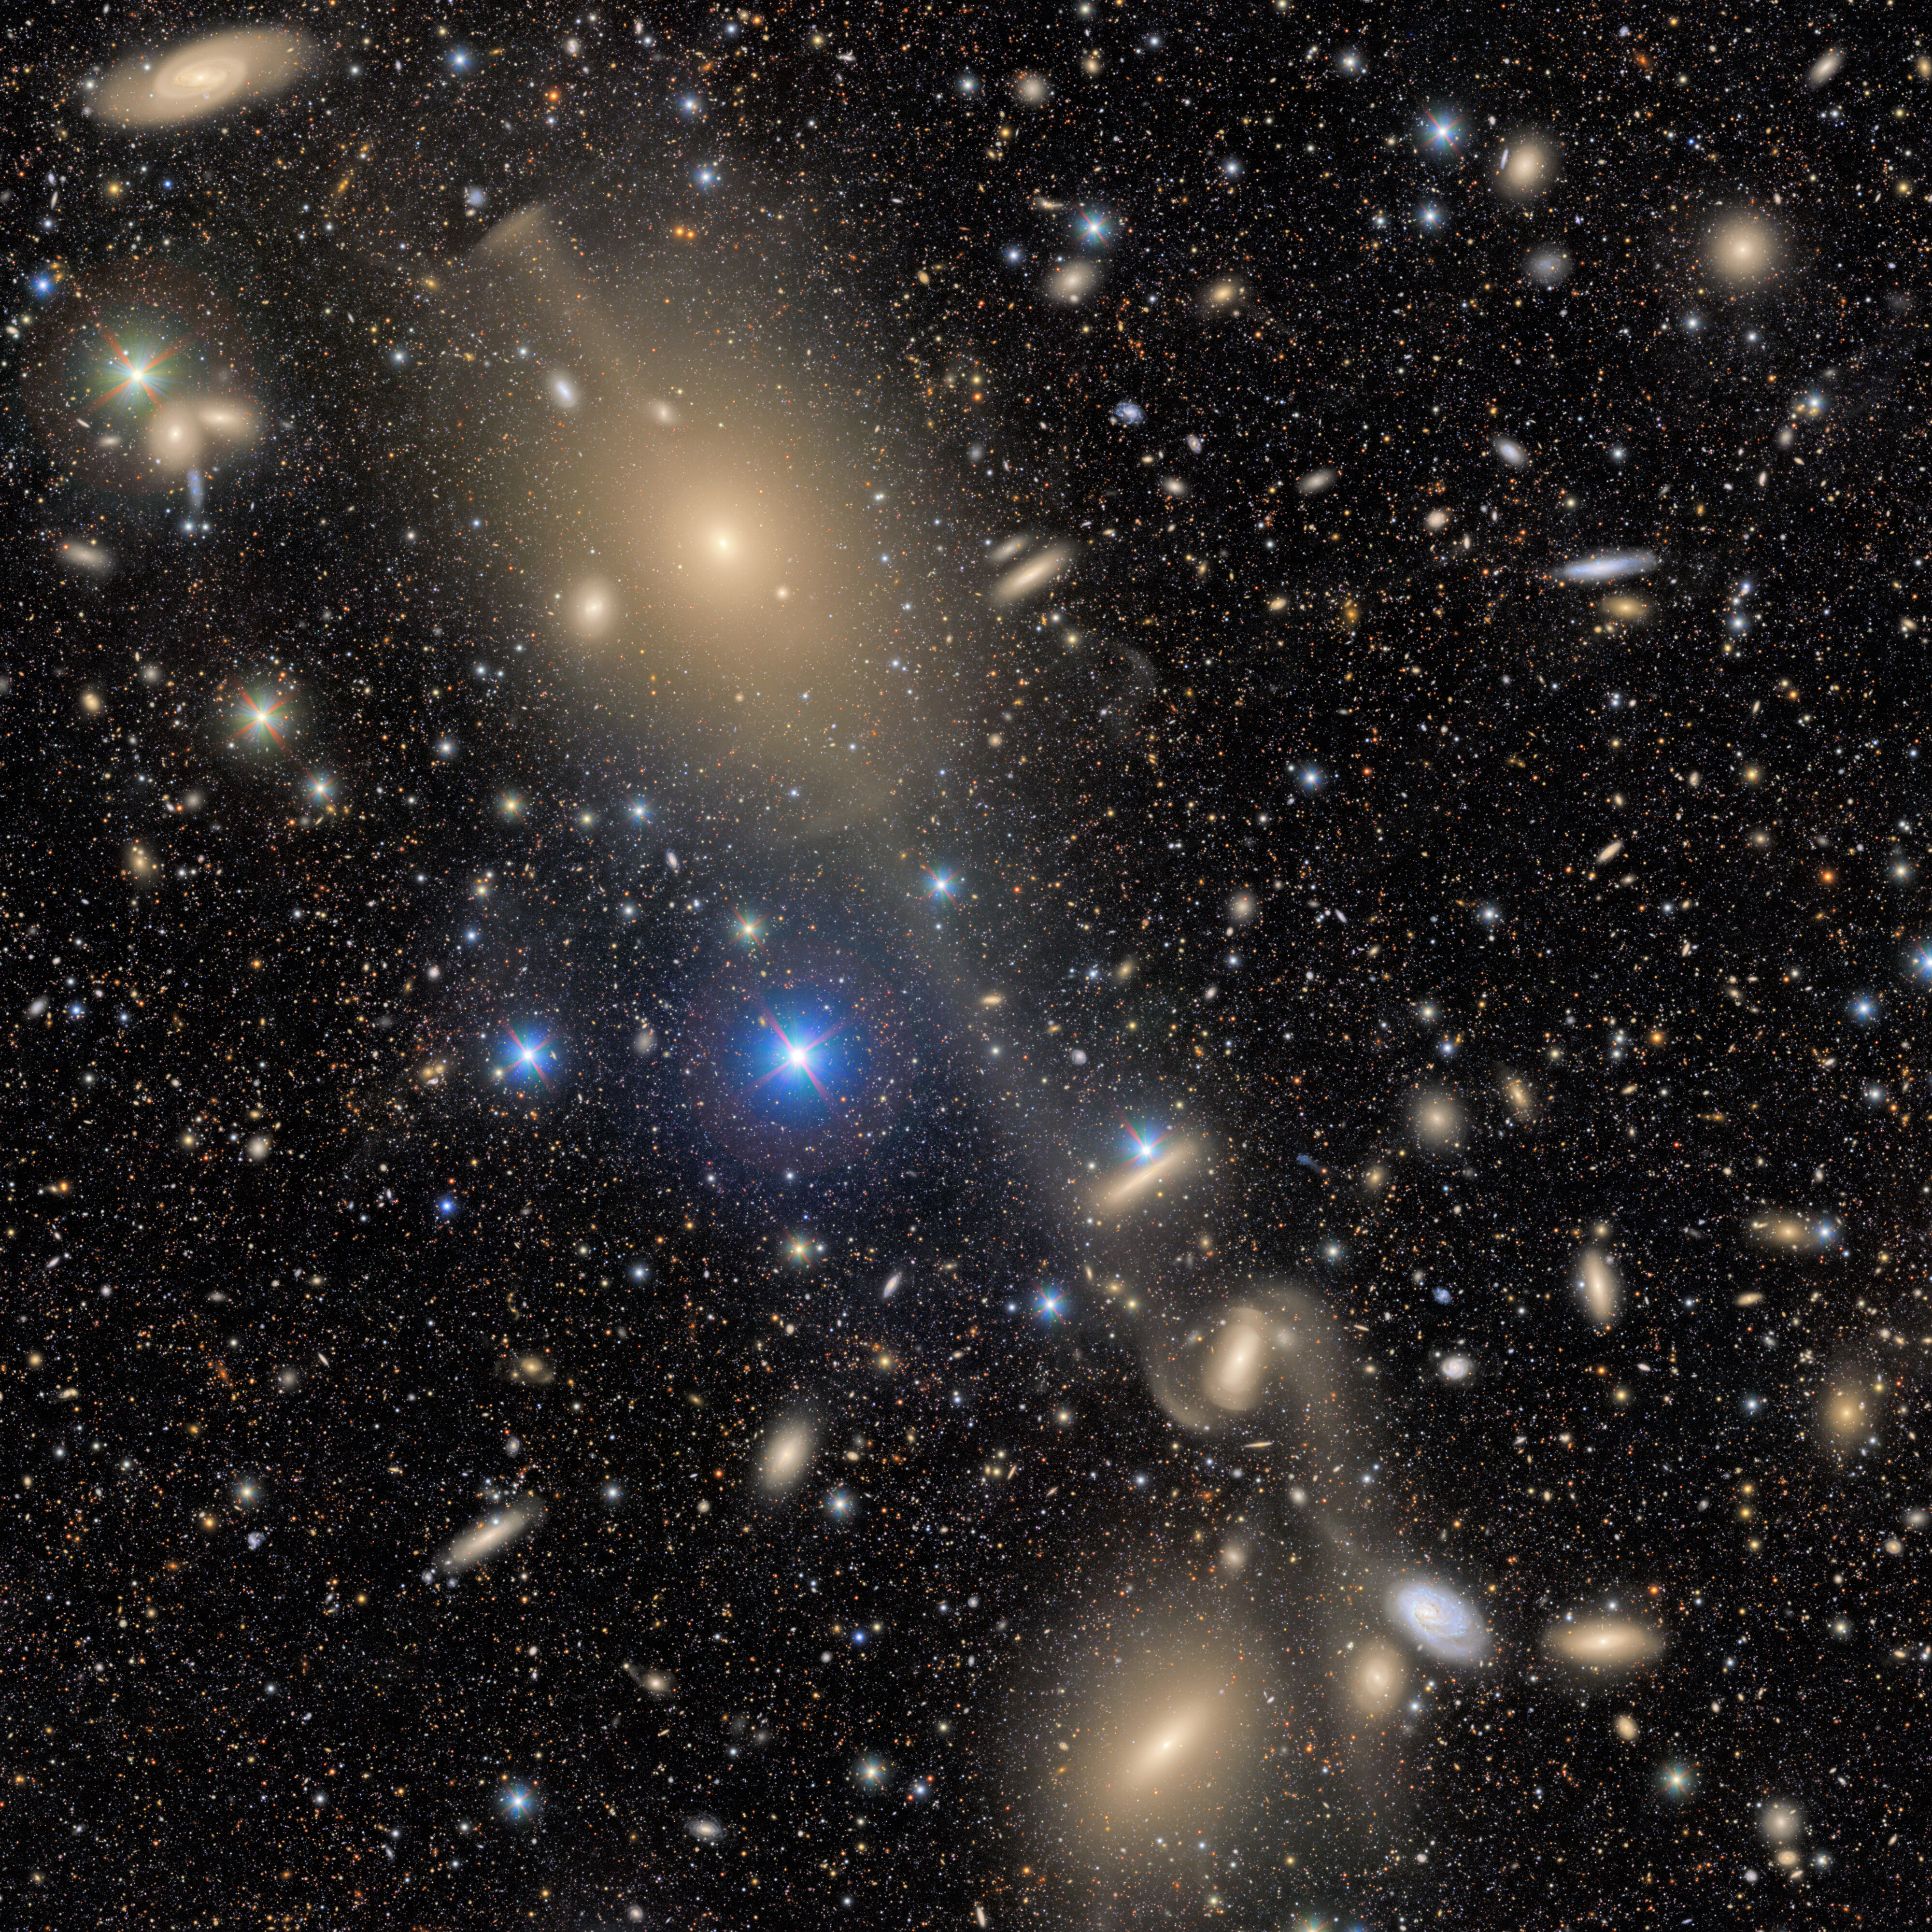

Virgo Cluster Excerpt: NGC 4261

A trail of celestial objects stretches across this excerpt from a First Look image captured by NSF–DOE Vera C. Rubin Observatory. The most prominent feature is NGC 4261, the large elliptical galaxy in the top half of the image. In the bottom-left of the image is the lenticular galaxy NGC 4281. Between and around the two lies a cosmic treasure chest of galaxies and stars.

Credit: NSF–DOE Vera C. Rubin Observatory/NOIRLab/AURA